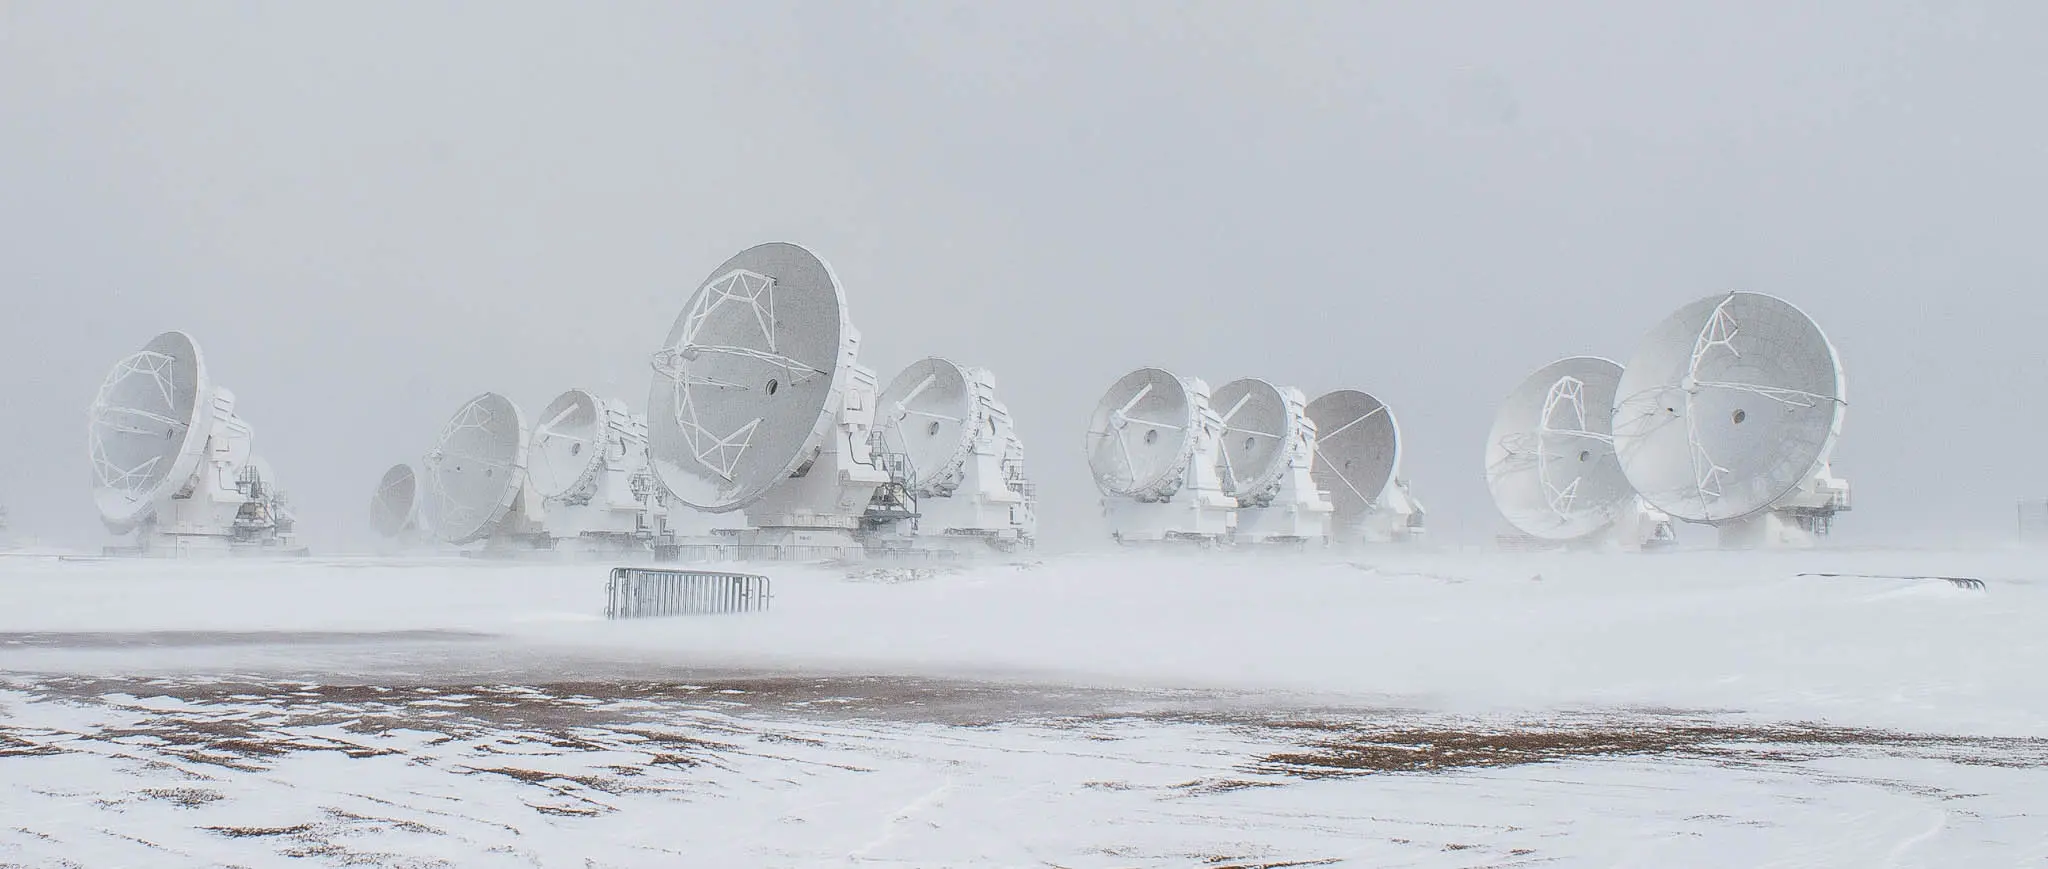

A cold day for the ALMA antennas.

A cold day for the ALMA antennas.

Credit: Juan Carlos Rojas - ALMA (ESO/NAOJ/NRAO)